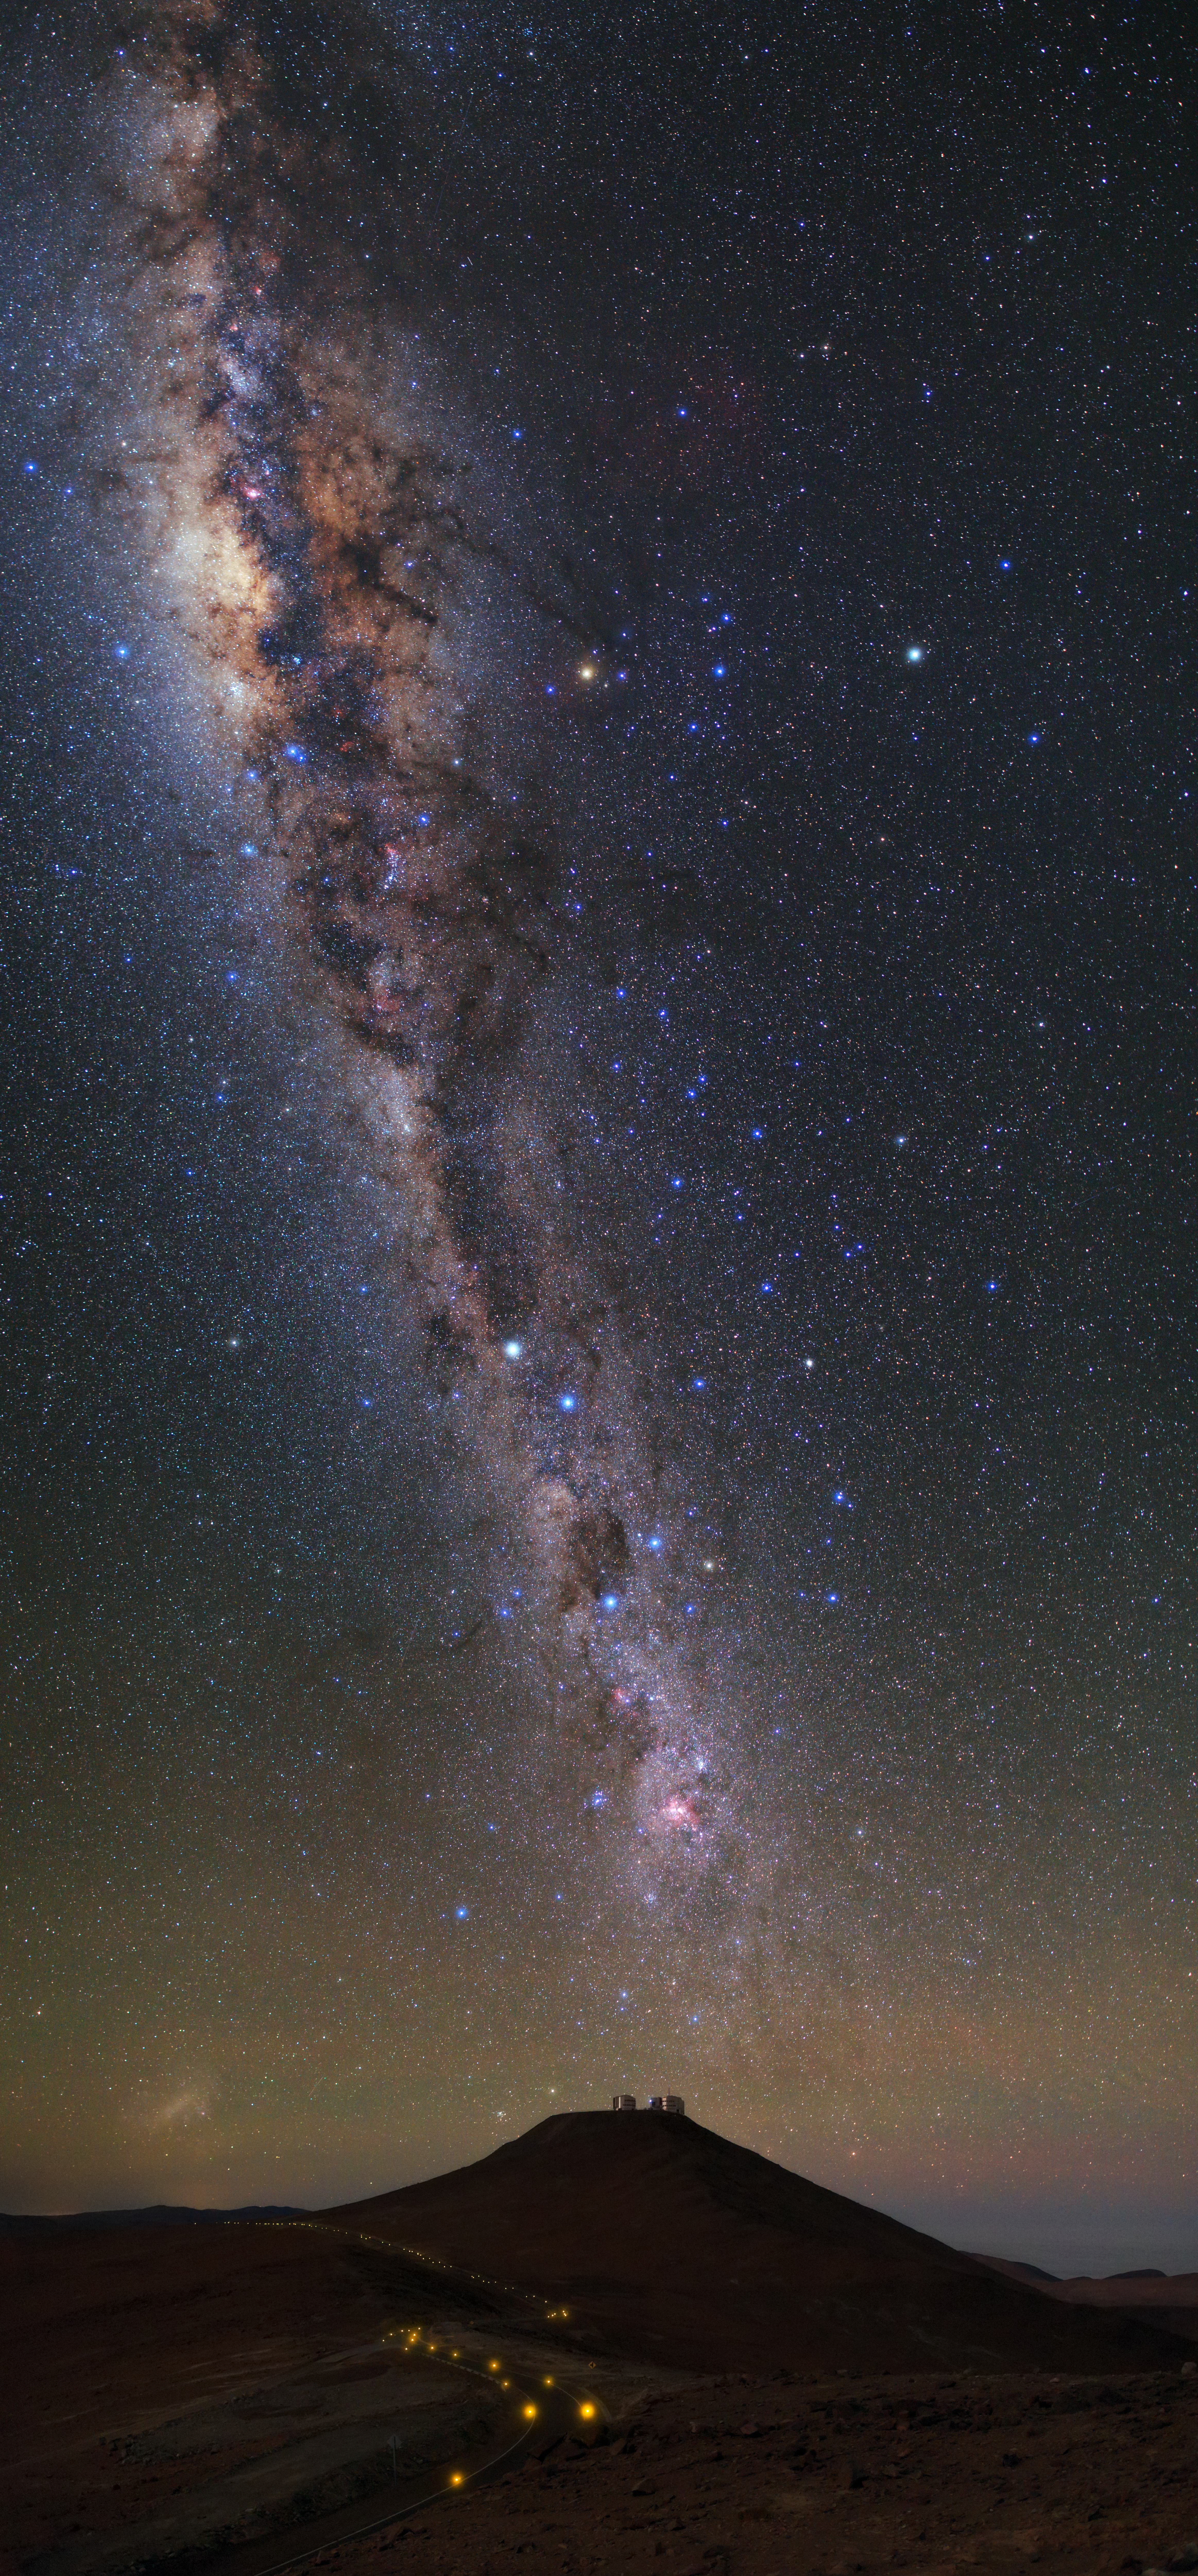

Up high

ESO's Very Large Telescope (VLT) looks more like a very small telescope in this image! From this perspective, it is difficult to make out the silhouettes of the VLT’s four 8.2-metre Unit Telescopes, which sit atop Cerro Paranal in the Chilean Atacama Desert.

The VLT’s location was very carefully selected. It is vital for the site to be as dry as possible, as water vapour can absorb infrared light and degrade observations. In order to reduce the effects of Earth’s atmosphere as far as possible, the VLT is at 2600 metres above sea level, minimising the amount of atmosphere sitting between it and the stars.

Due to its remote location, Paranal manages to be mostly undisturbed and light-free. Even the winding roads that lead through the Atacama Desert to the observation site are dimly lit to avoid unnecessary light pollution.

In this image, a trail of stars cuts across the the night sky like smoke rising from a celestial chimney. This is our home galaxy, the Milky Way. Towards the top of the image you can see a brighter and wider section — this is the star-filled galactic bulge, which sits at the heart of the Milky Way.

Credit: ESO/B. Tafreshi (twanight.org)